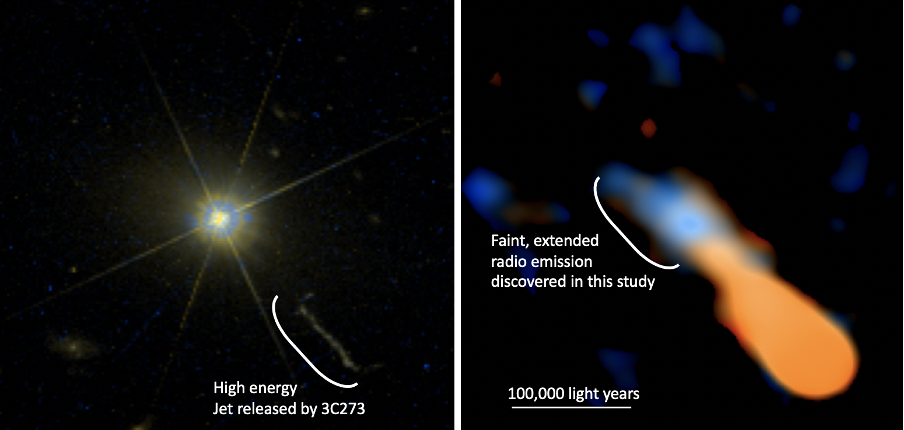

Quasar 3C273

Quasar 3C273 observed by the Hubble Space Telescope (HST) (left). The exceeding brightness results in radial leaks of light created by light scattered by the telescope. At the lower right is a high-energy jet released by the gas around the central black hole. | Radio image of 3C273 observed by ALMA, showing the faint and extended radio emission (in blue-white color) around the nucleus (right). The bright central source has been subtracted from the image. The same jet as the image on the left can be seen in orange.

Credit: Komugi et al., NASA/ESA Hubble Space Telescope